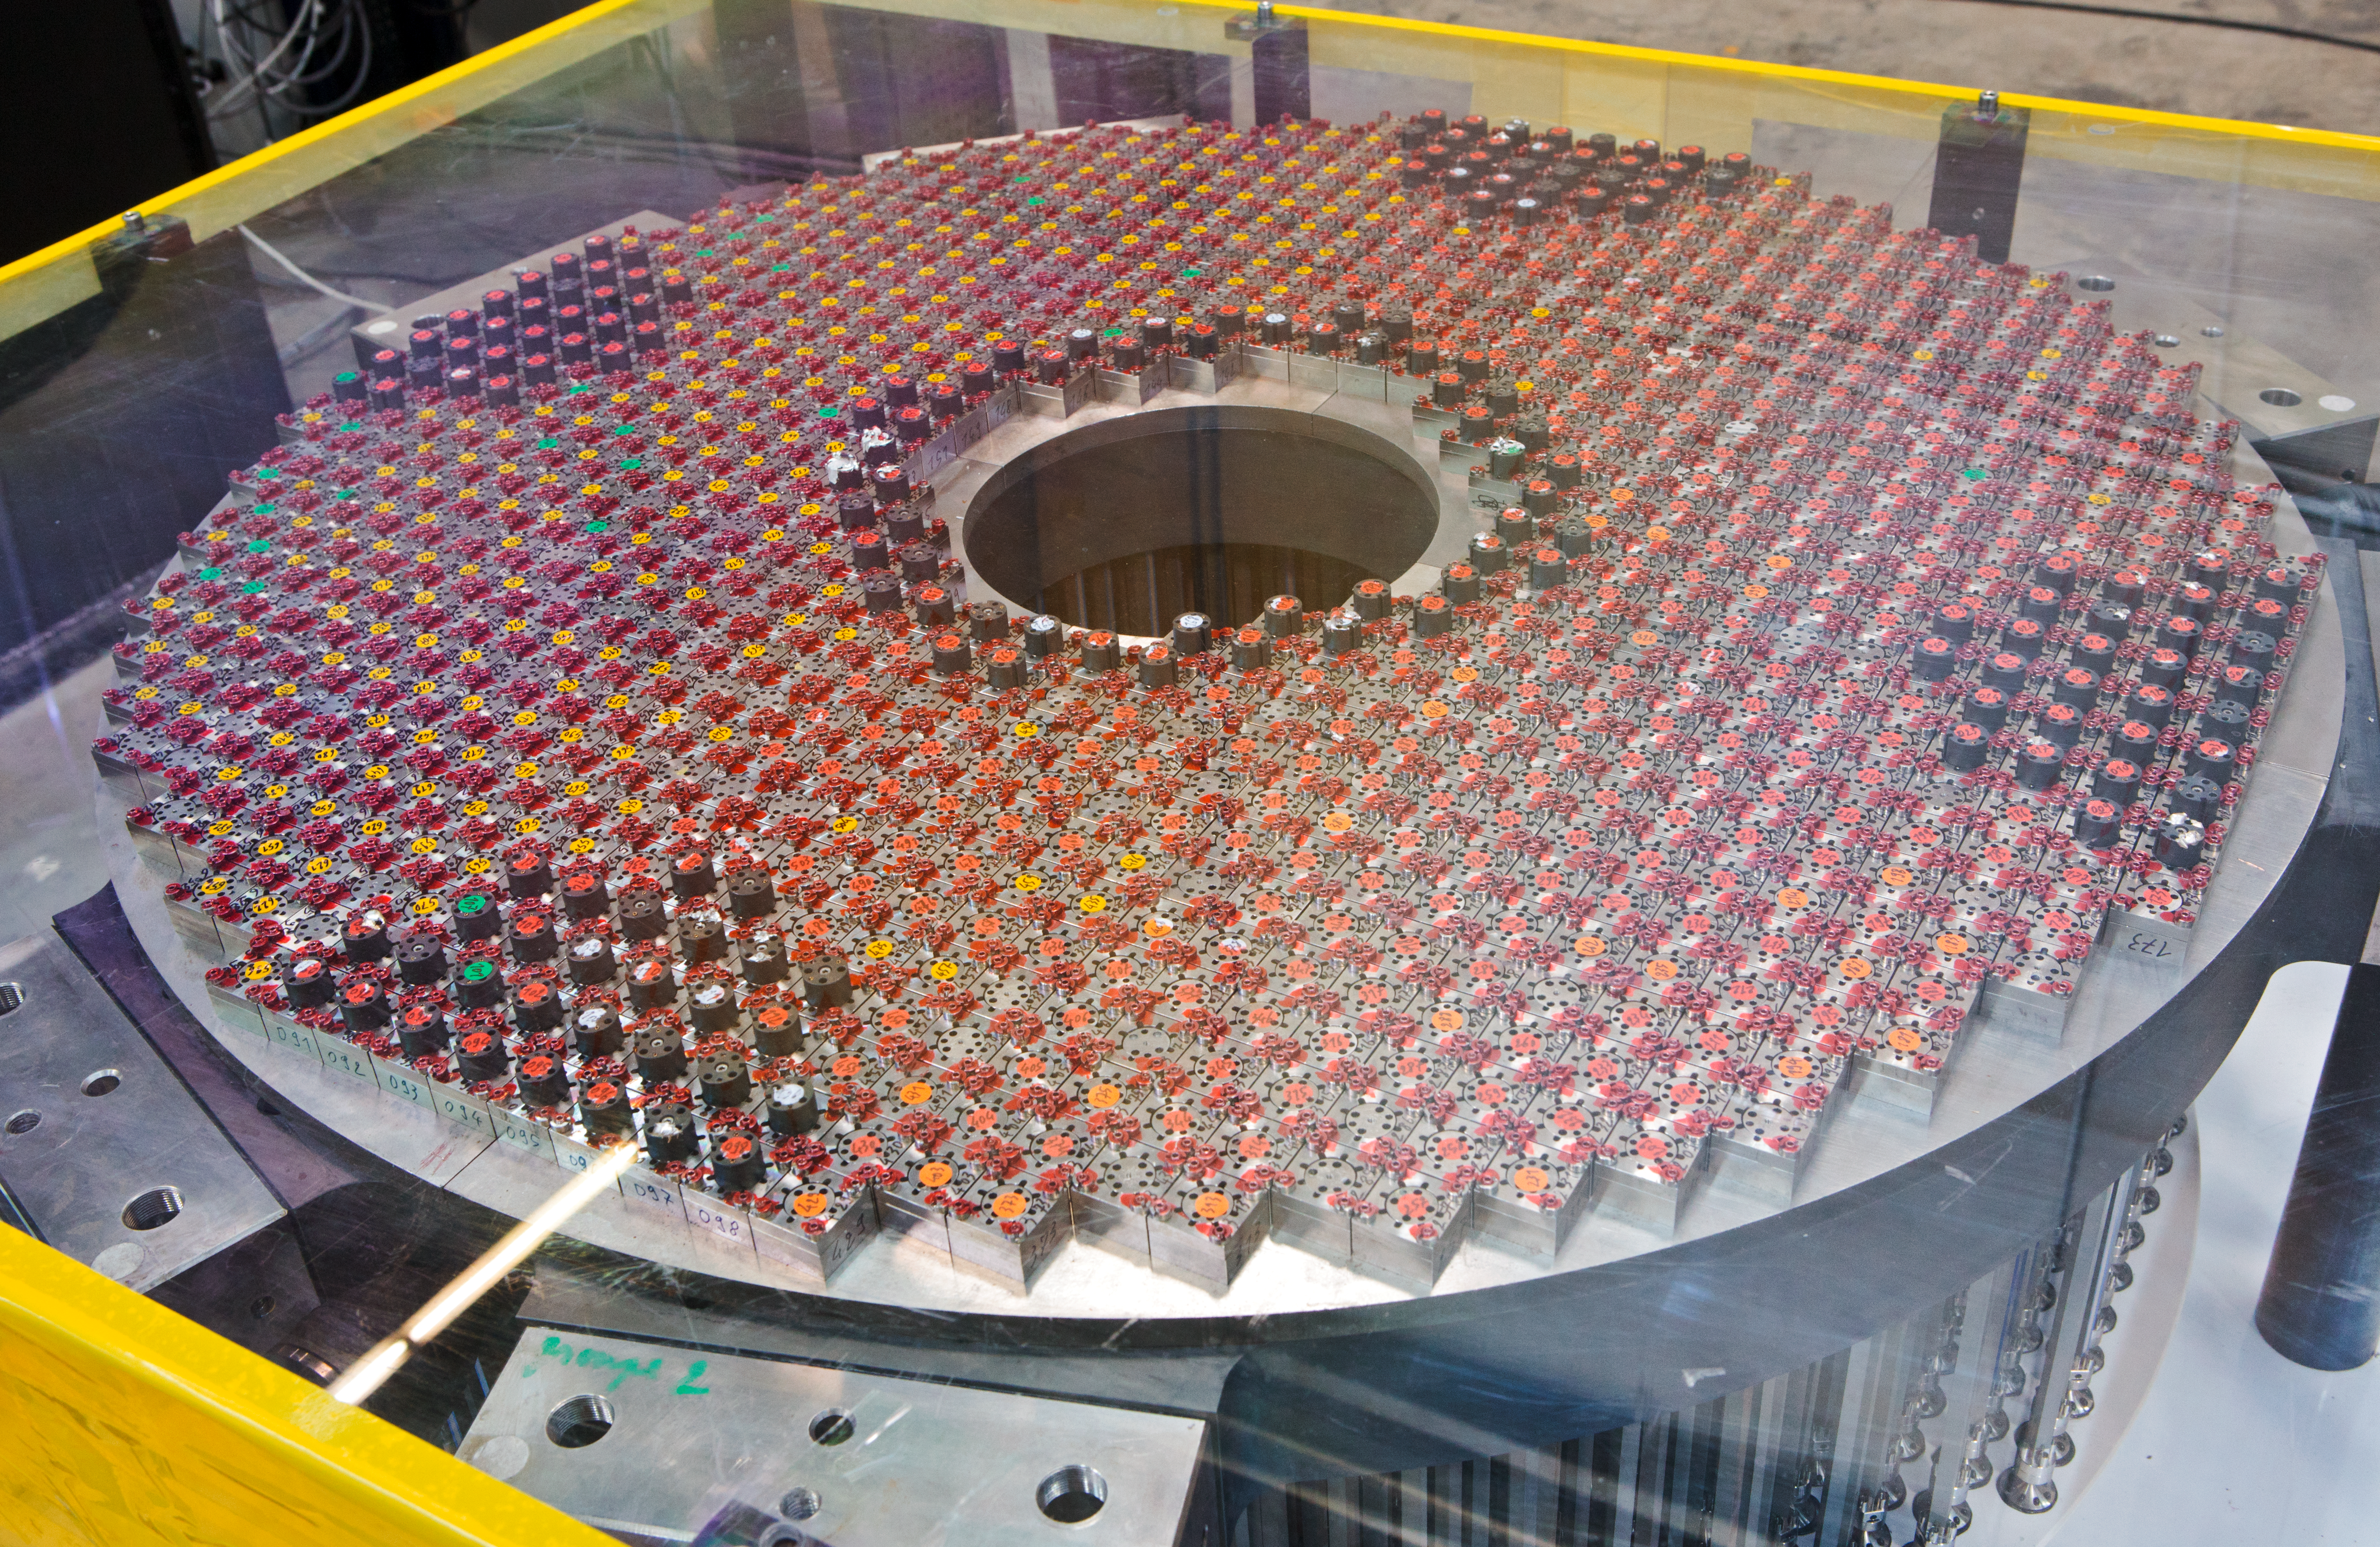

The ELT M4 mirror support

The ELT M4 mirror support at the Hochbrück warehouse in early 2012.

Credit: ESO